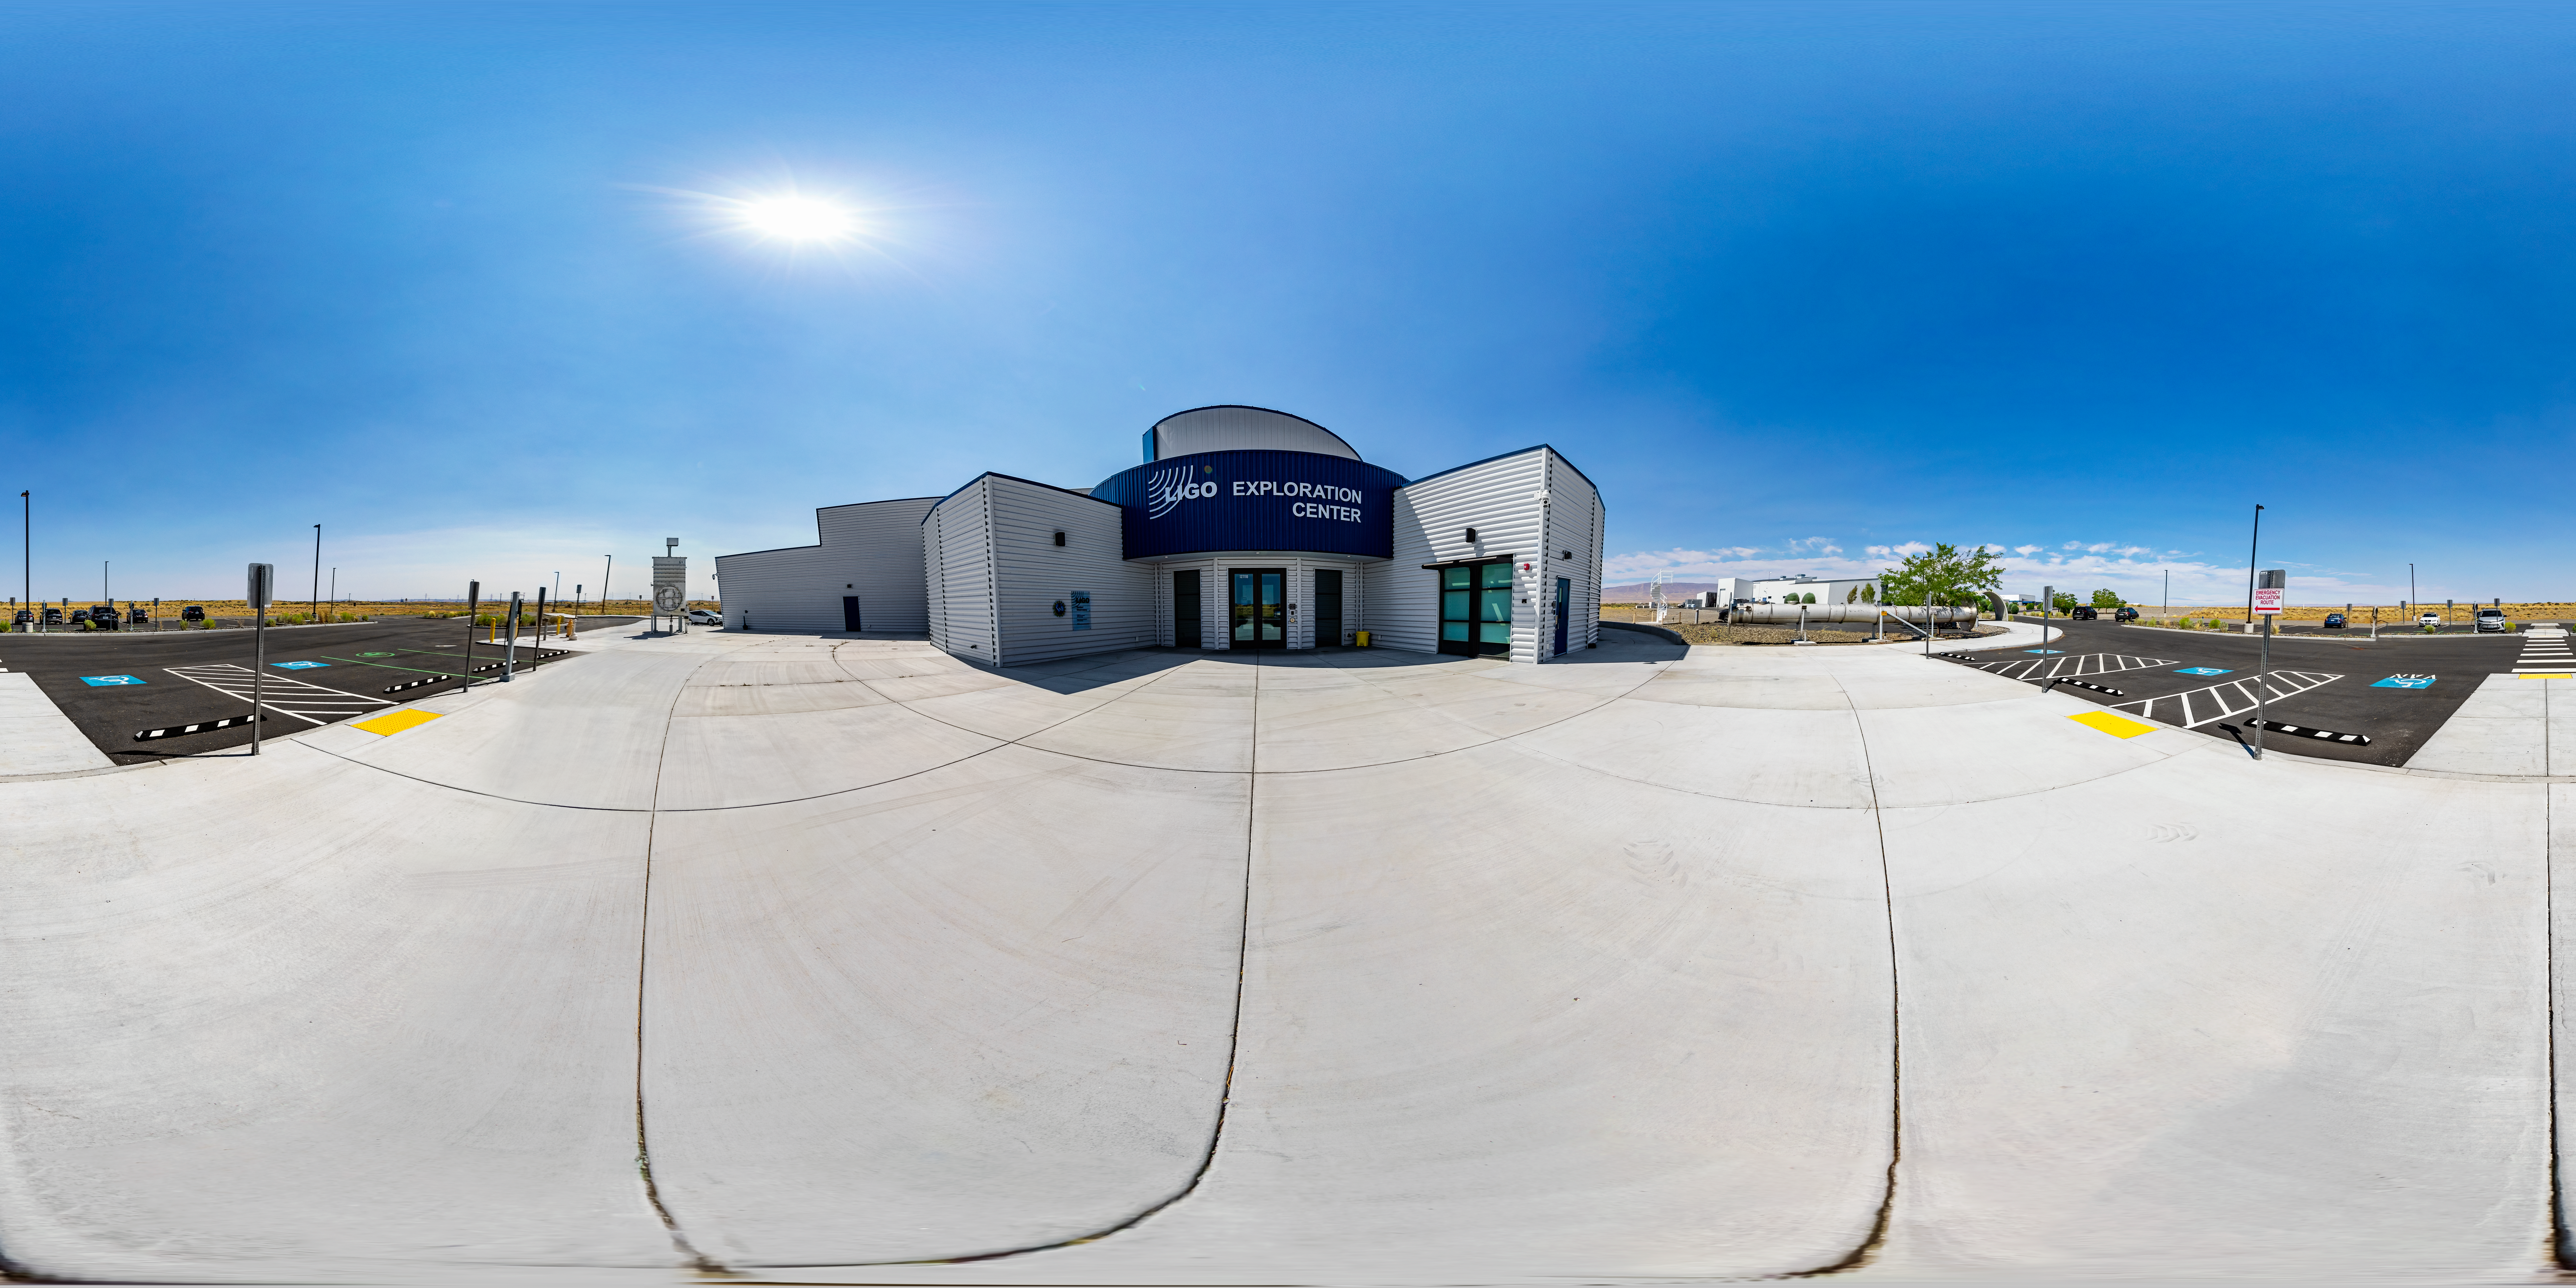

LIGO Exploration Center Entrance 360 Panorama

A 360 degree panorama of the entrance to the Exploration Center at LIGO, the Laser Interferometer Gravitational-Wave Observatory.

LIGO consists of two widely-separated interferometers within the United States — one in Hanford, Washington and the other in Livingston, Louisiana — operated in unison to detect gravitational waves. Here the Hanford facility is seen. LIGO was designed to open the field of gravitational-wave astrophysics through the direct detection of gravitational waves predicted by Einstein’s General Theory of Relativity. The multi-kilometer-scale gravitational wave detectors use laser interferometry to measure the minute ripples in space-time caused by passing gravitational waves from cataclysmic cosmic events such as colliding neutron stars or black holes, or by supernovae.

A fulldome version of this image can be found here.

Credit: NOIRLab/LIGO/NSF/AURA/T. Matsopoulos